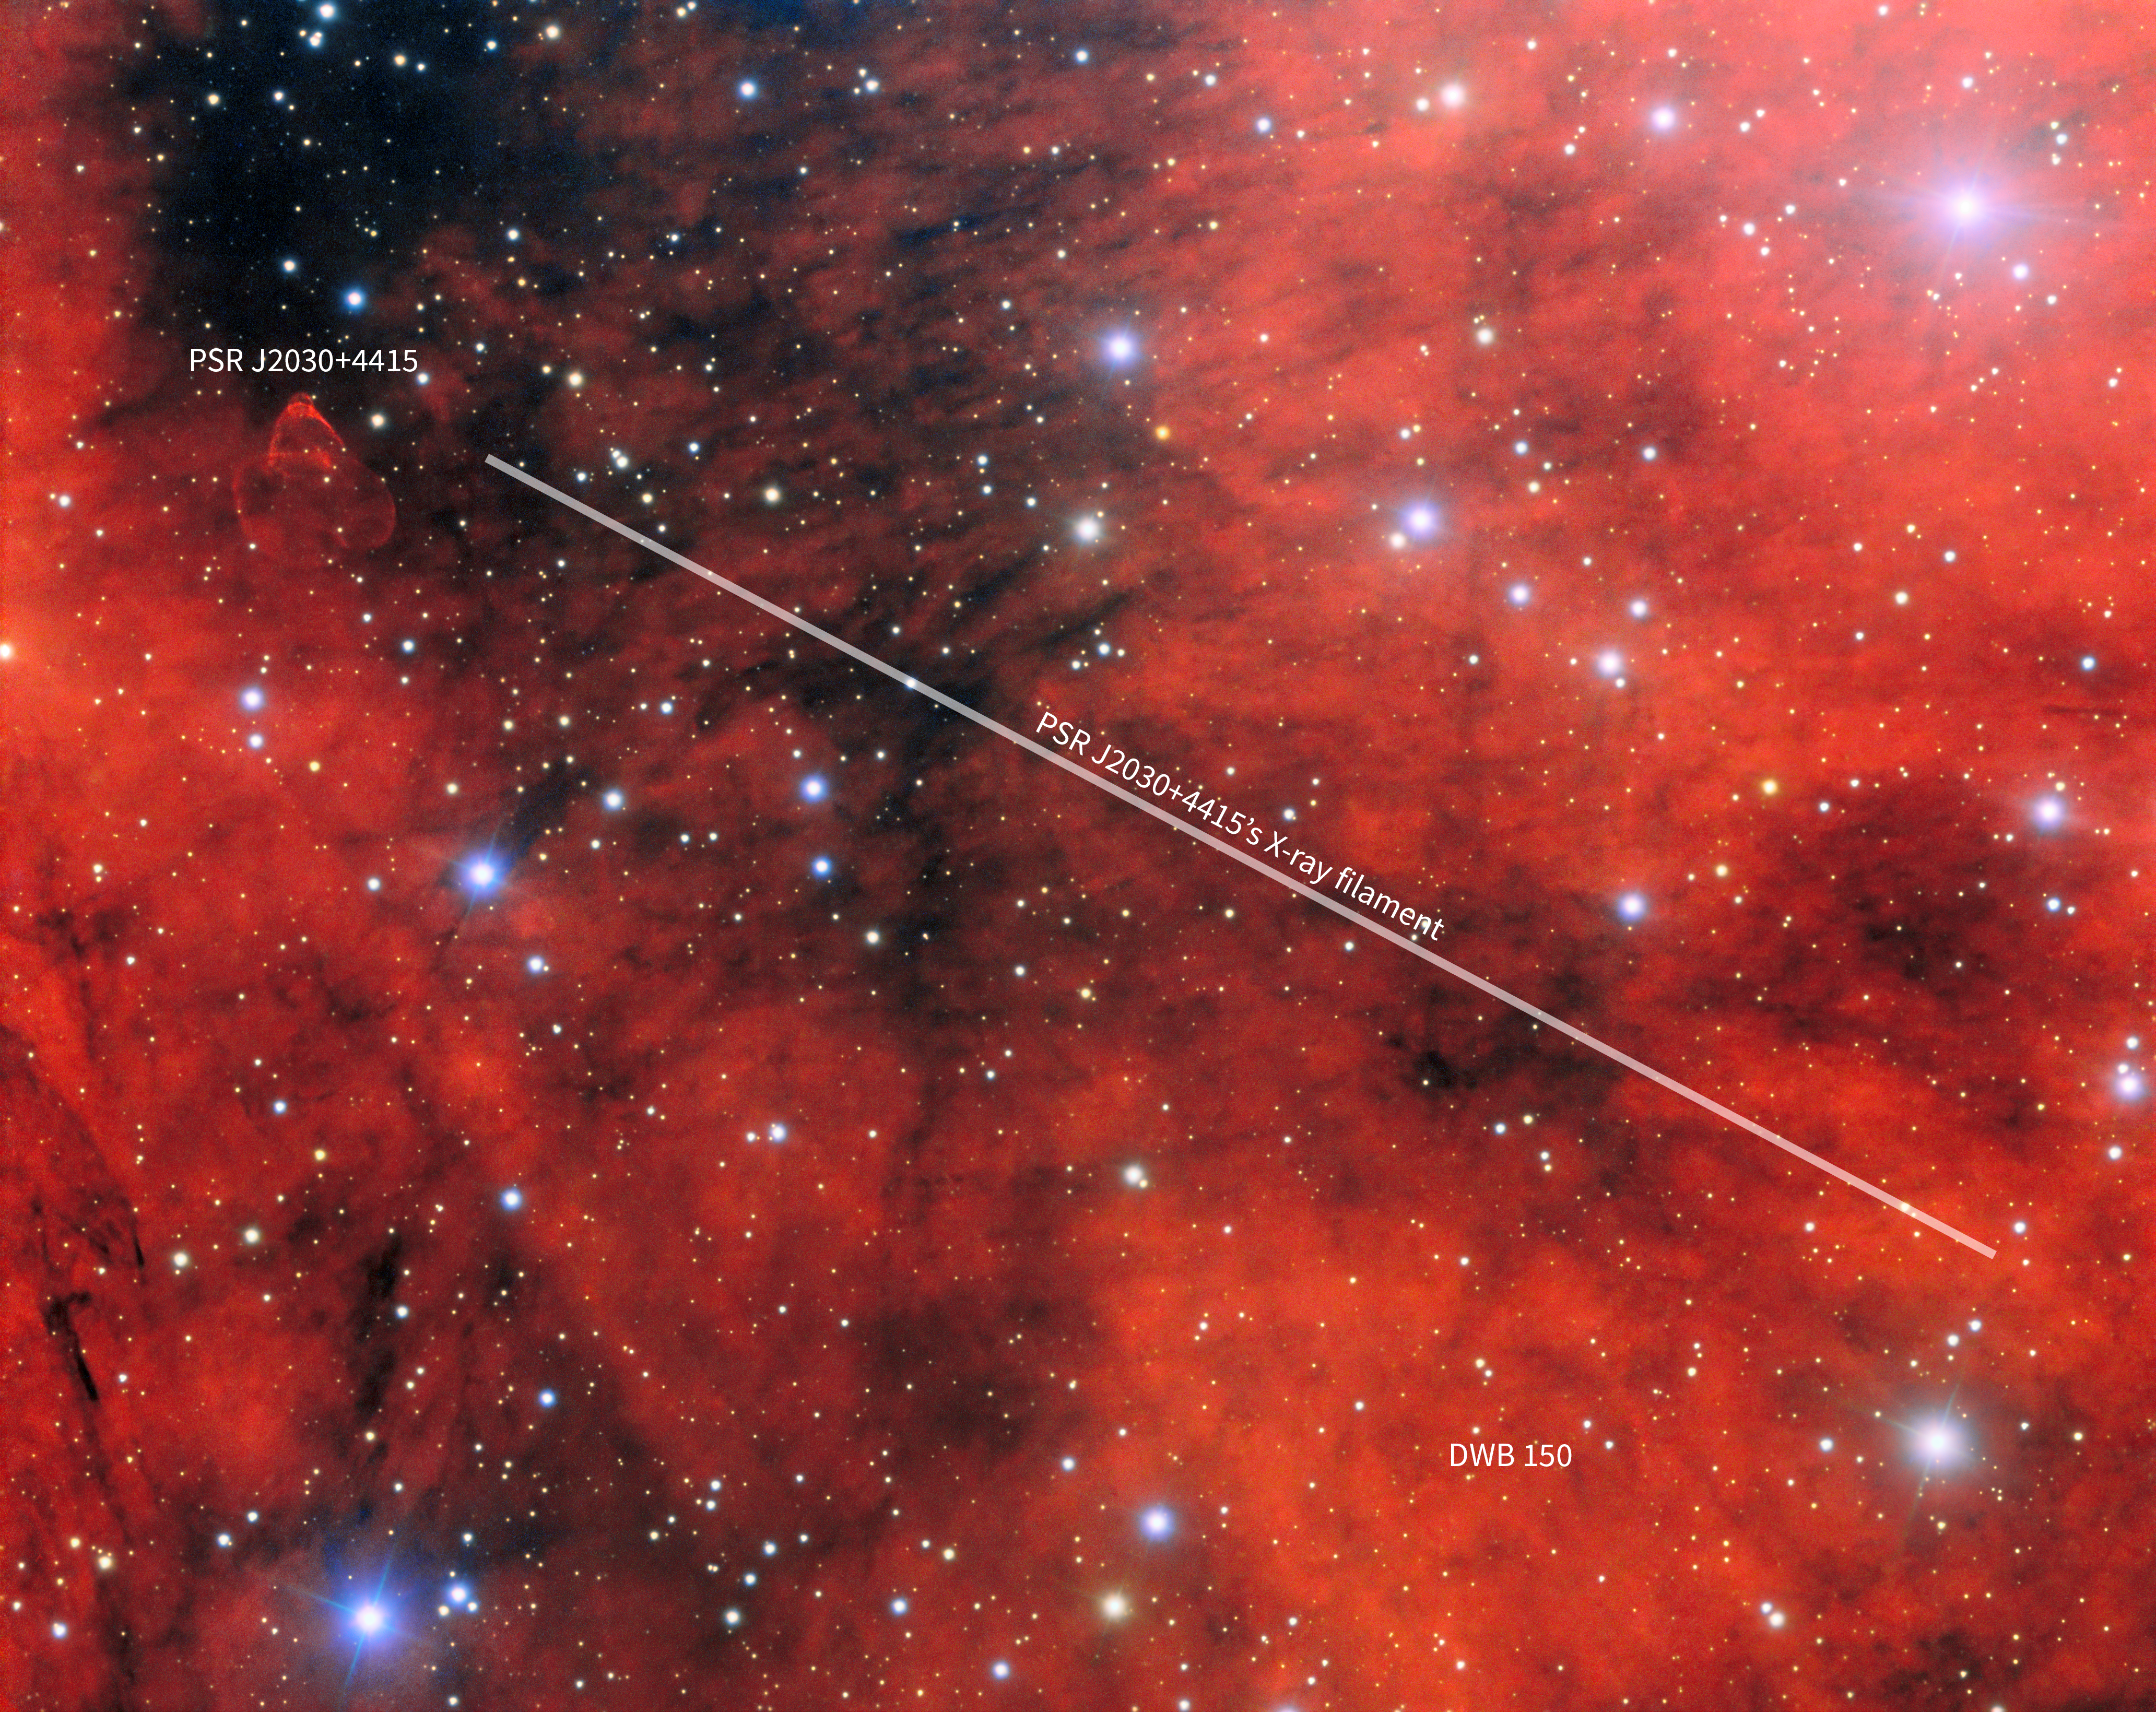

Home of a Gamma-ray Pulsar (Annotated)

This mesmerizing field of view harbors the gamma-ray pulsar PSR J2030+4415, invisible to the naked eye. It was captured using the Gemini Multi-Object Spectrograph (GMOS) mounted on the Gemini North telescope in Hawai‘i, one half of the International Gemini Observatory, which is funded by the U.S. National Science Foundation and operated by NSF NOIRLab. The unannotated version of this image was featured as an Image of the Week.

Credit: International Gemini Observatory/NOIRLab/NSF/AURAImage Processing: J. Miller (International Gemini Observatory/NSF NOIRLab), M. Rodriguez (International Gemini Observatory/NSF NOIRLab) & M. Zamani (NSF NOIRLab) Acknowledgments: M. de Vries & R. Romani (Stanford University)